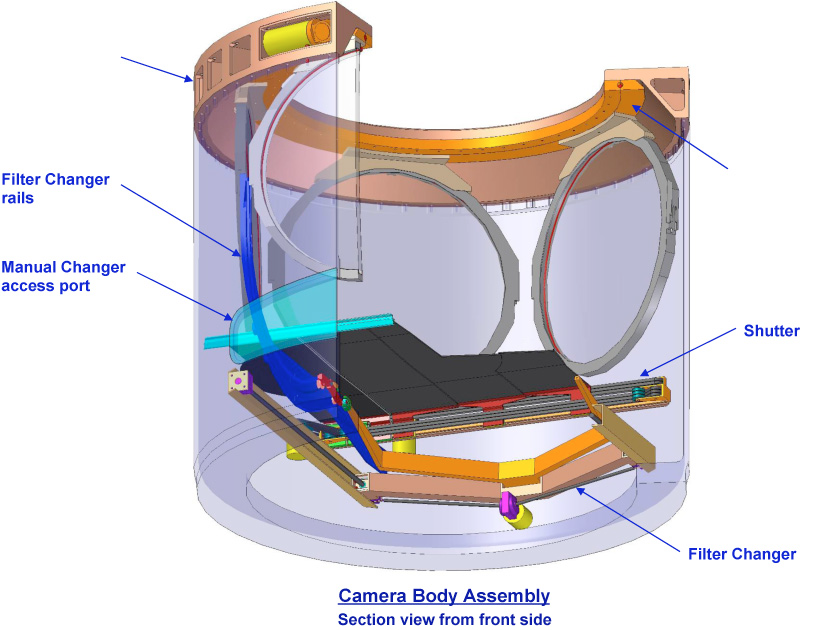

Camera Filters and Changing Mechanism

Camera Filters and Changing Mechanism

Credit: Vera C. Rubin Observatory/ NOIRLab/NSF/AURA